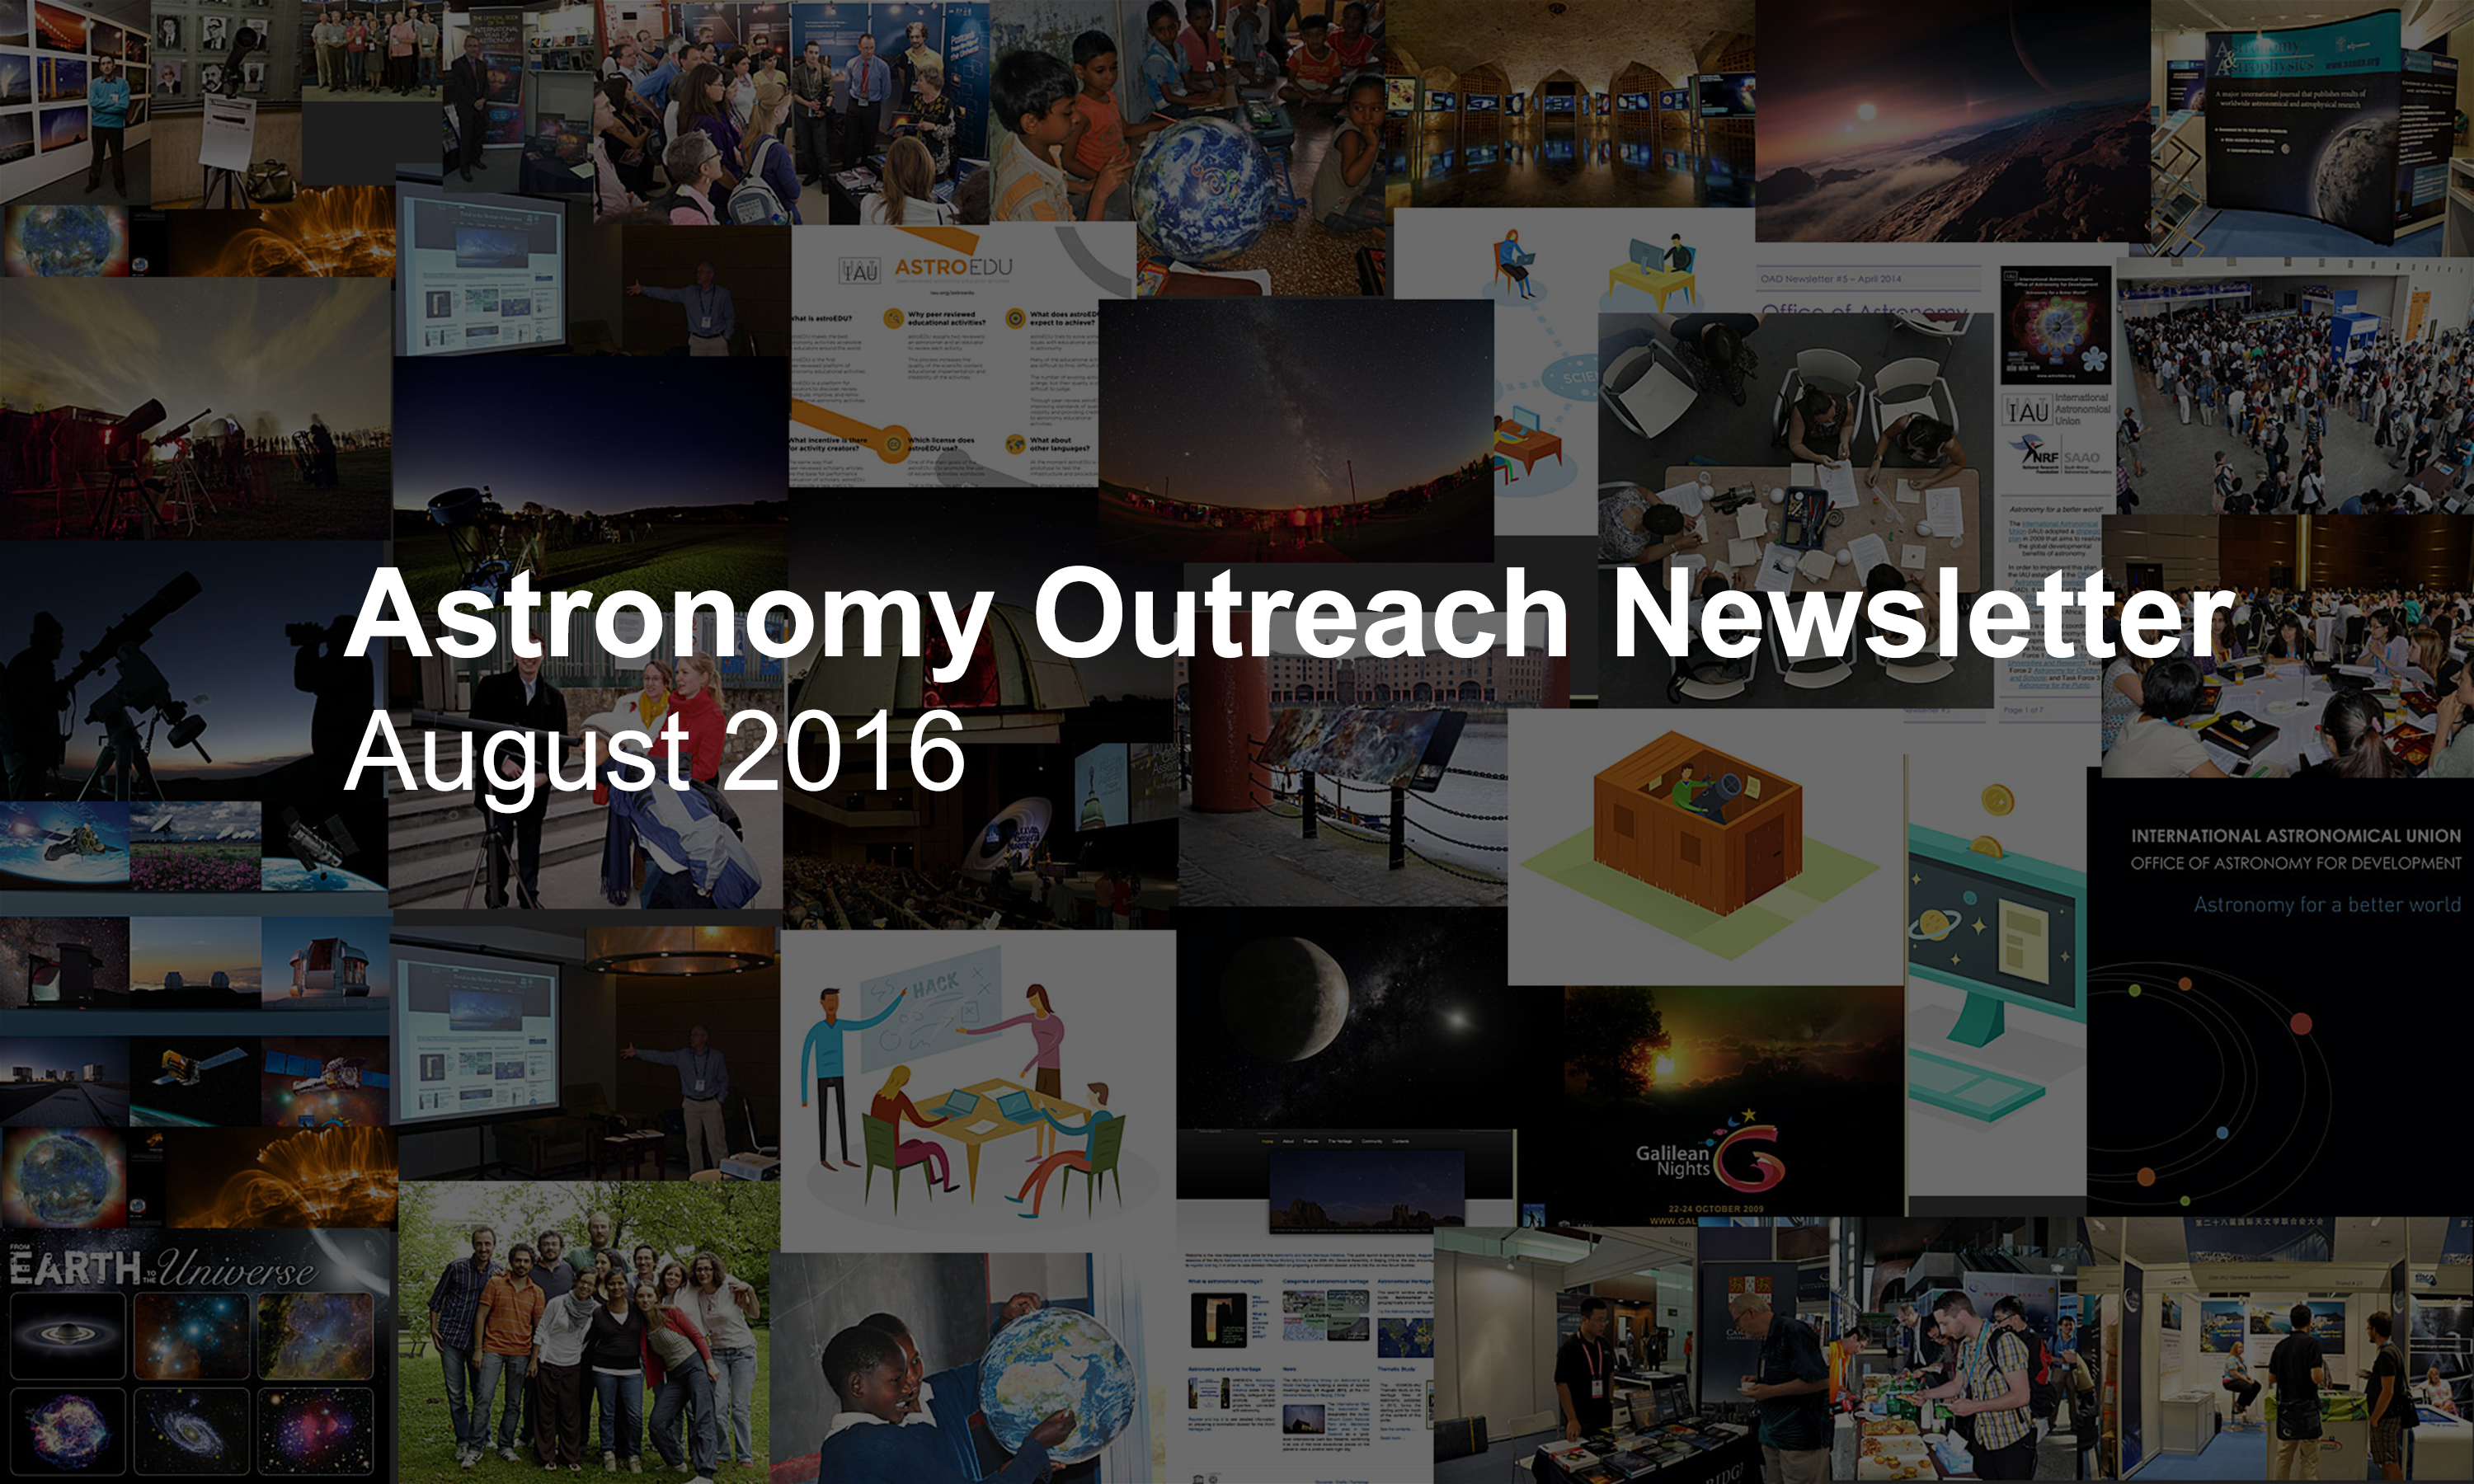

IAU Astronomy Outreach Newsletter #15 2016 (August 2016 #1)

IAU Astronomy Outreach Newsletter #15 2016 (August 2016 #1)

Credit: IAU